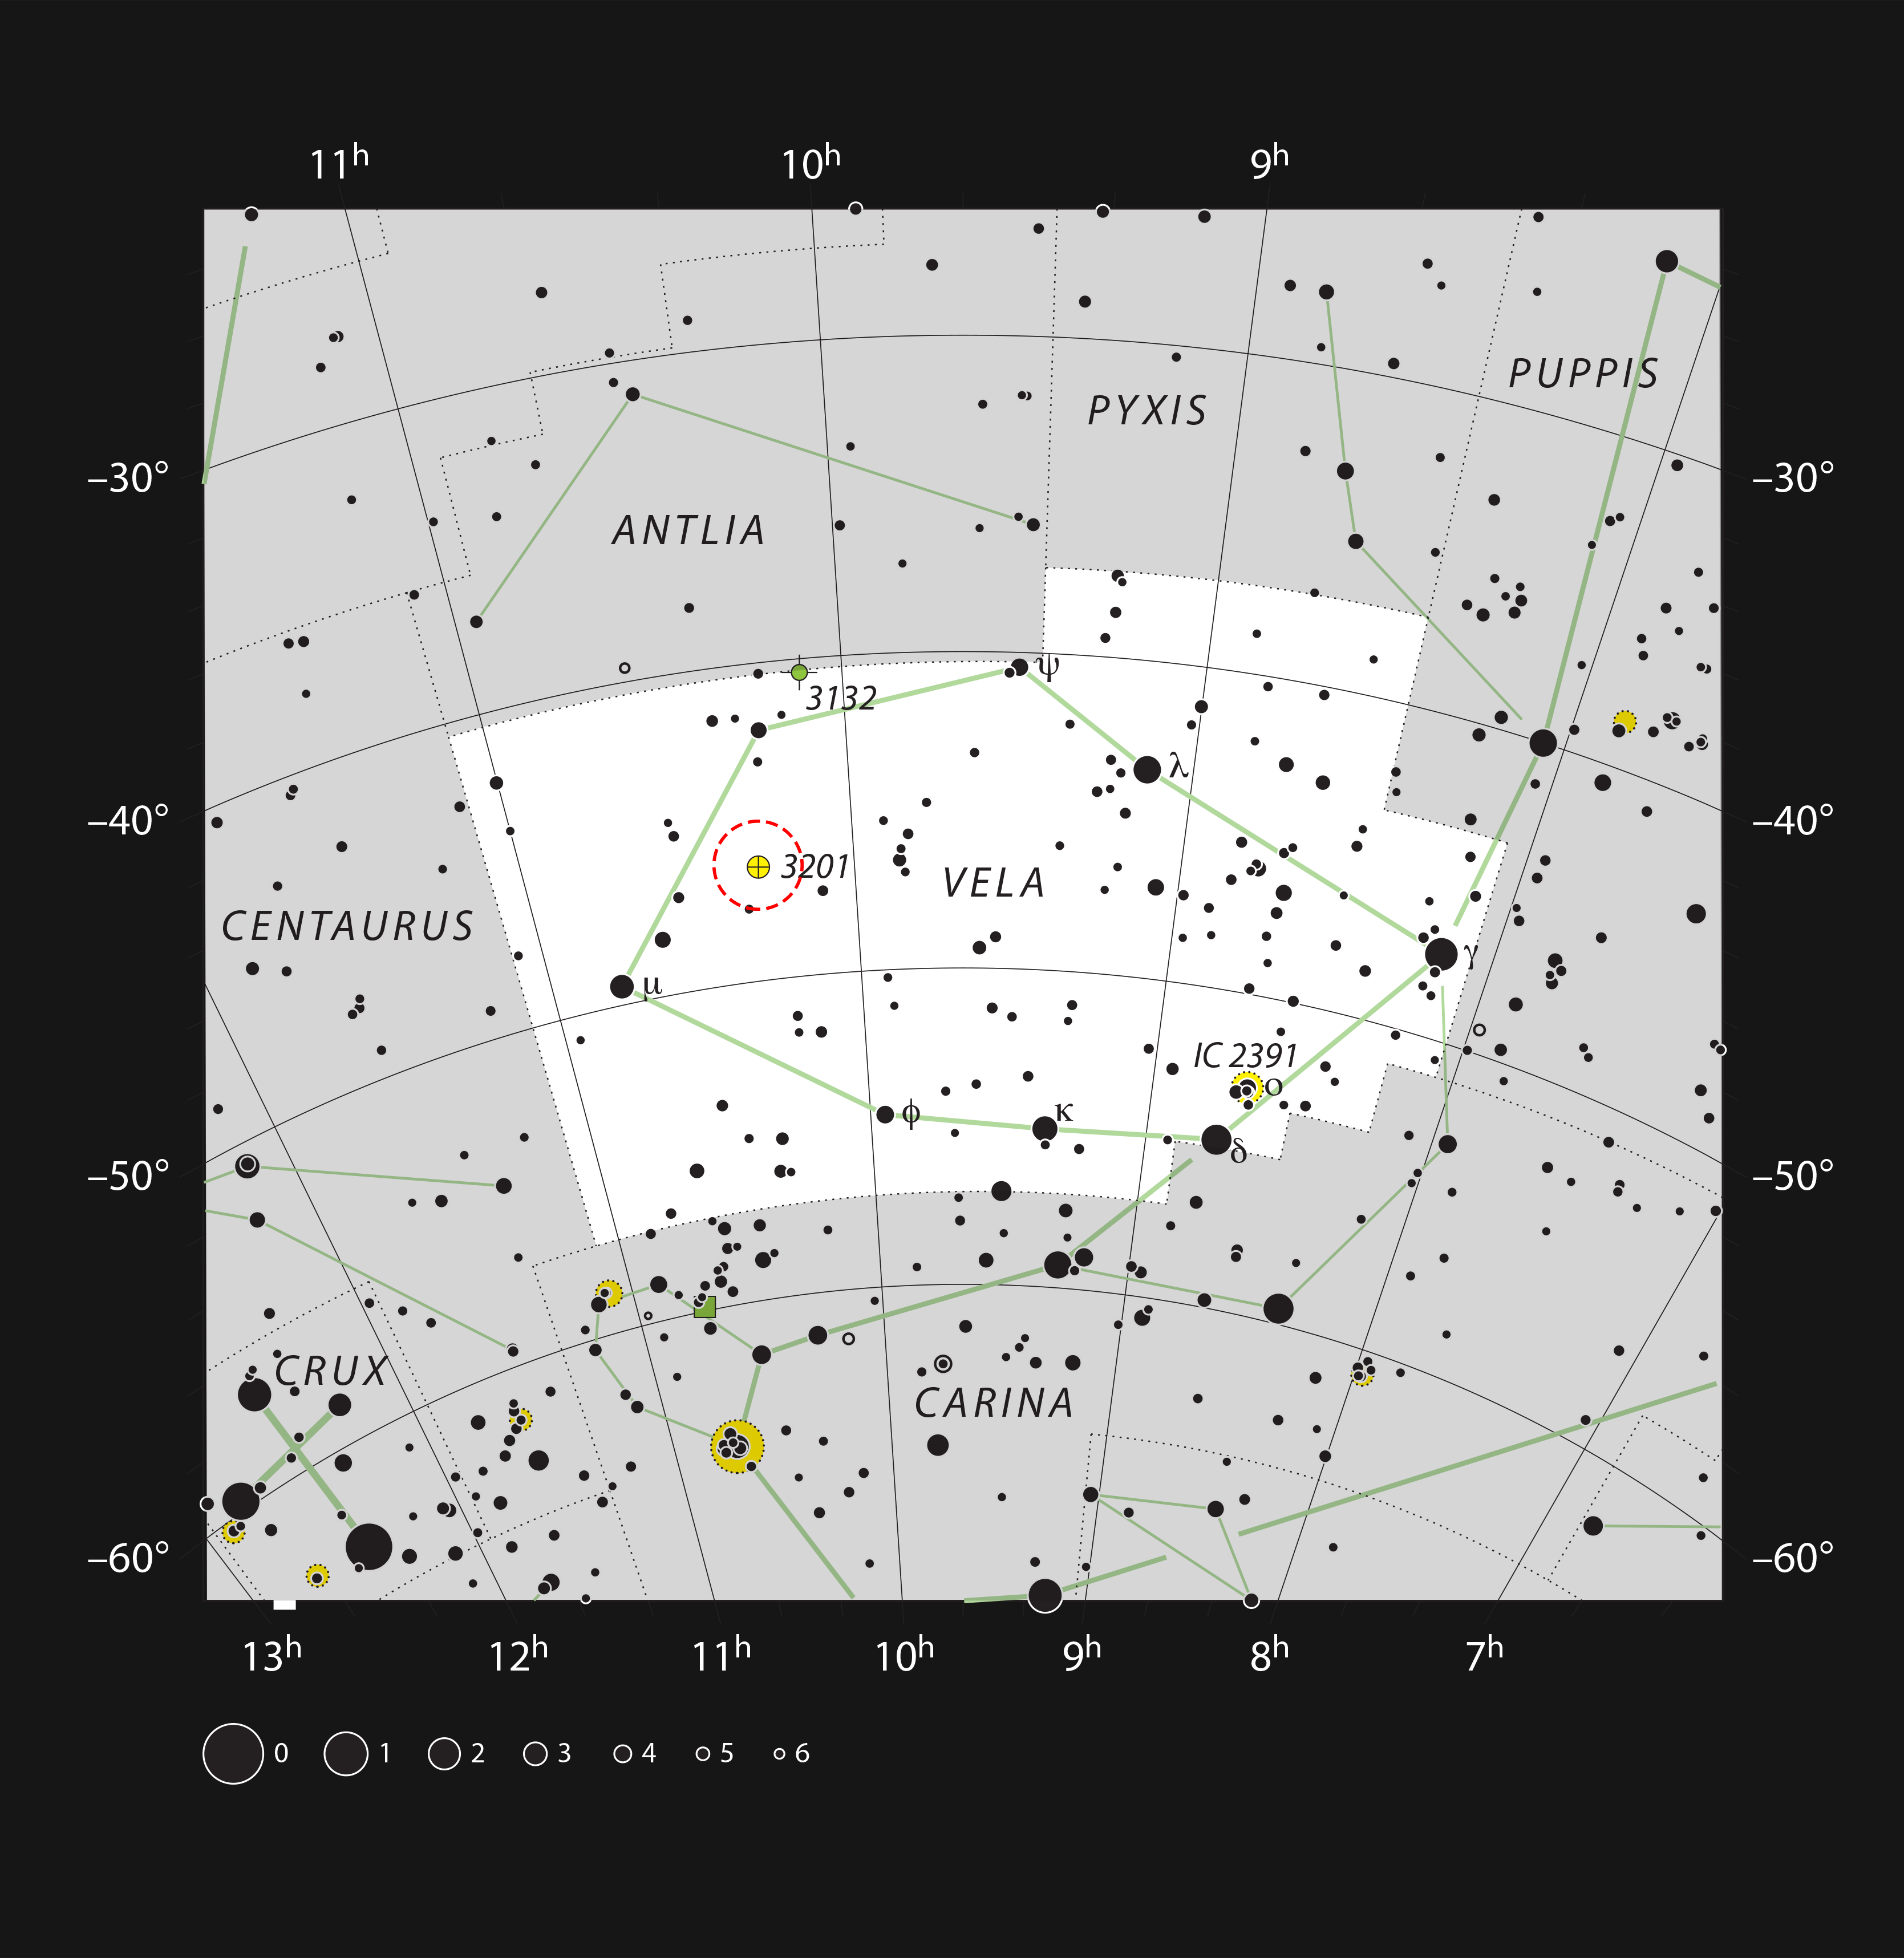

The globular cluster NGC 3201 in the constellation of Vela (The Sails)

This chart shows the rich southern constellation of Vela (The Sails, part of the ship Argo) and marks most of the stars visible to the unaided eye on a clear dark night. The globular star cluster NGC 3201 is marked with a red circle. This cluster can be seen dimly in binoculars and is resolved into many faint stars with a moderate-sized amateur telescope.

Credit: ESO, IAU and Sky & Telescope